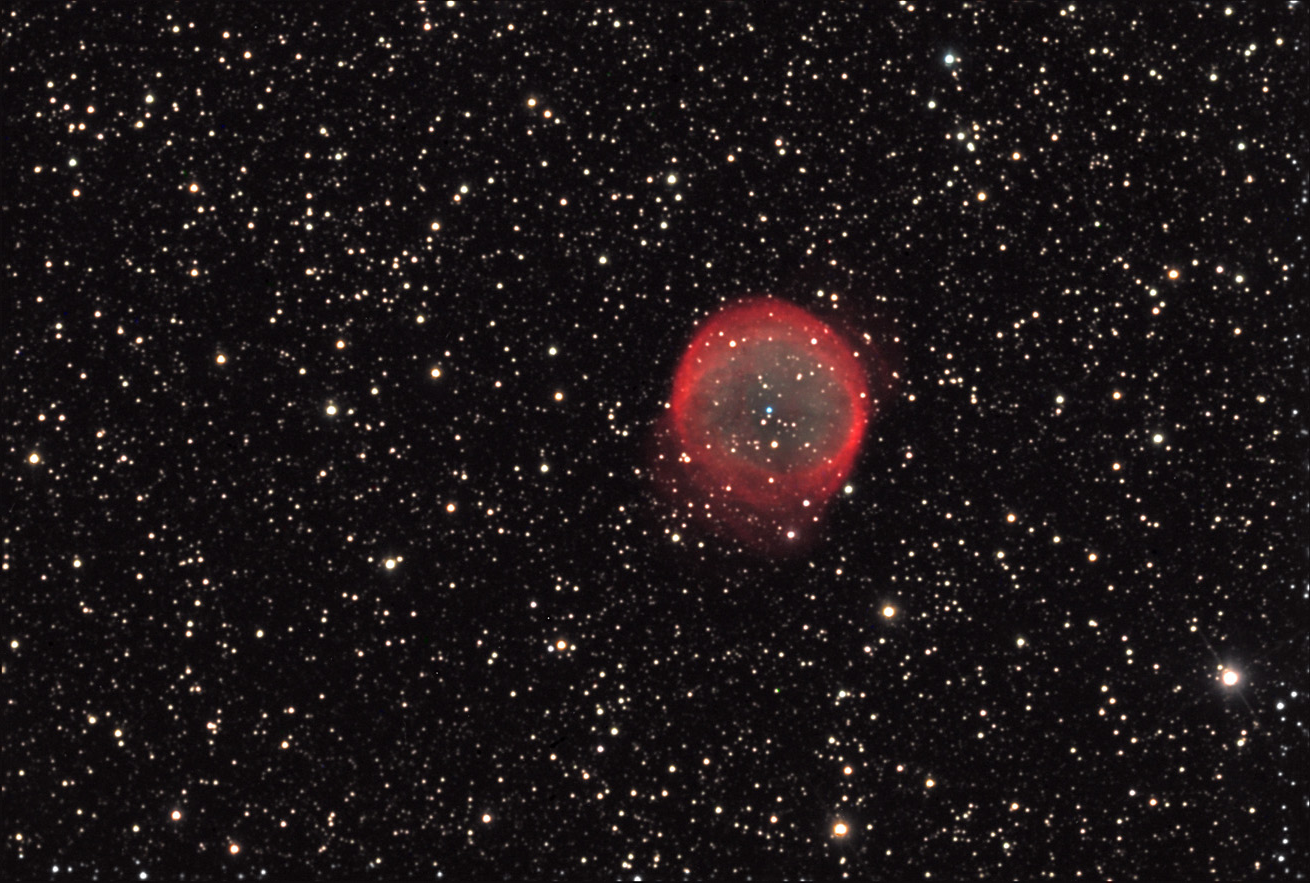

NGC 6781

This is an almost a perfect bubble of gas cast off by a single star that has died. The bubble continues to expand; it is approximately two light years across now. Its imperfection (from our perspective) is due to photodissociation (yes... this is a real word) by interstellar UV radiation. Energetic photons from nearby bright stars decompose the gas bubble. Note the dim central blue star (a blue/white white dwarf).

This image was taken as part of Advanced Observing Program (AOP) program at Kitt Peak Visitor Center during 2014.

Credit: KPNO/NOIRLab/NSF/AURA/Adam Block